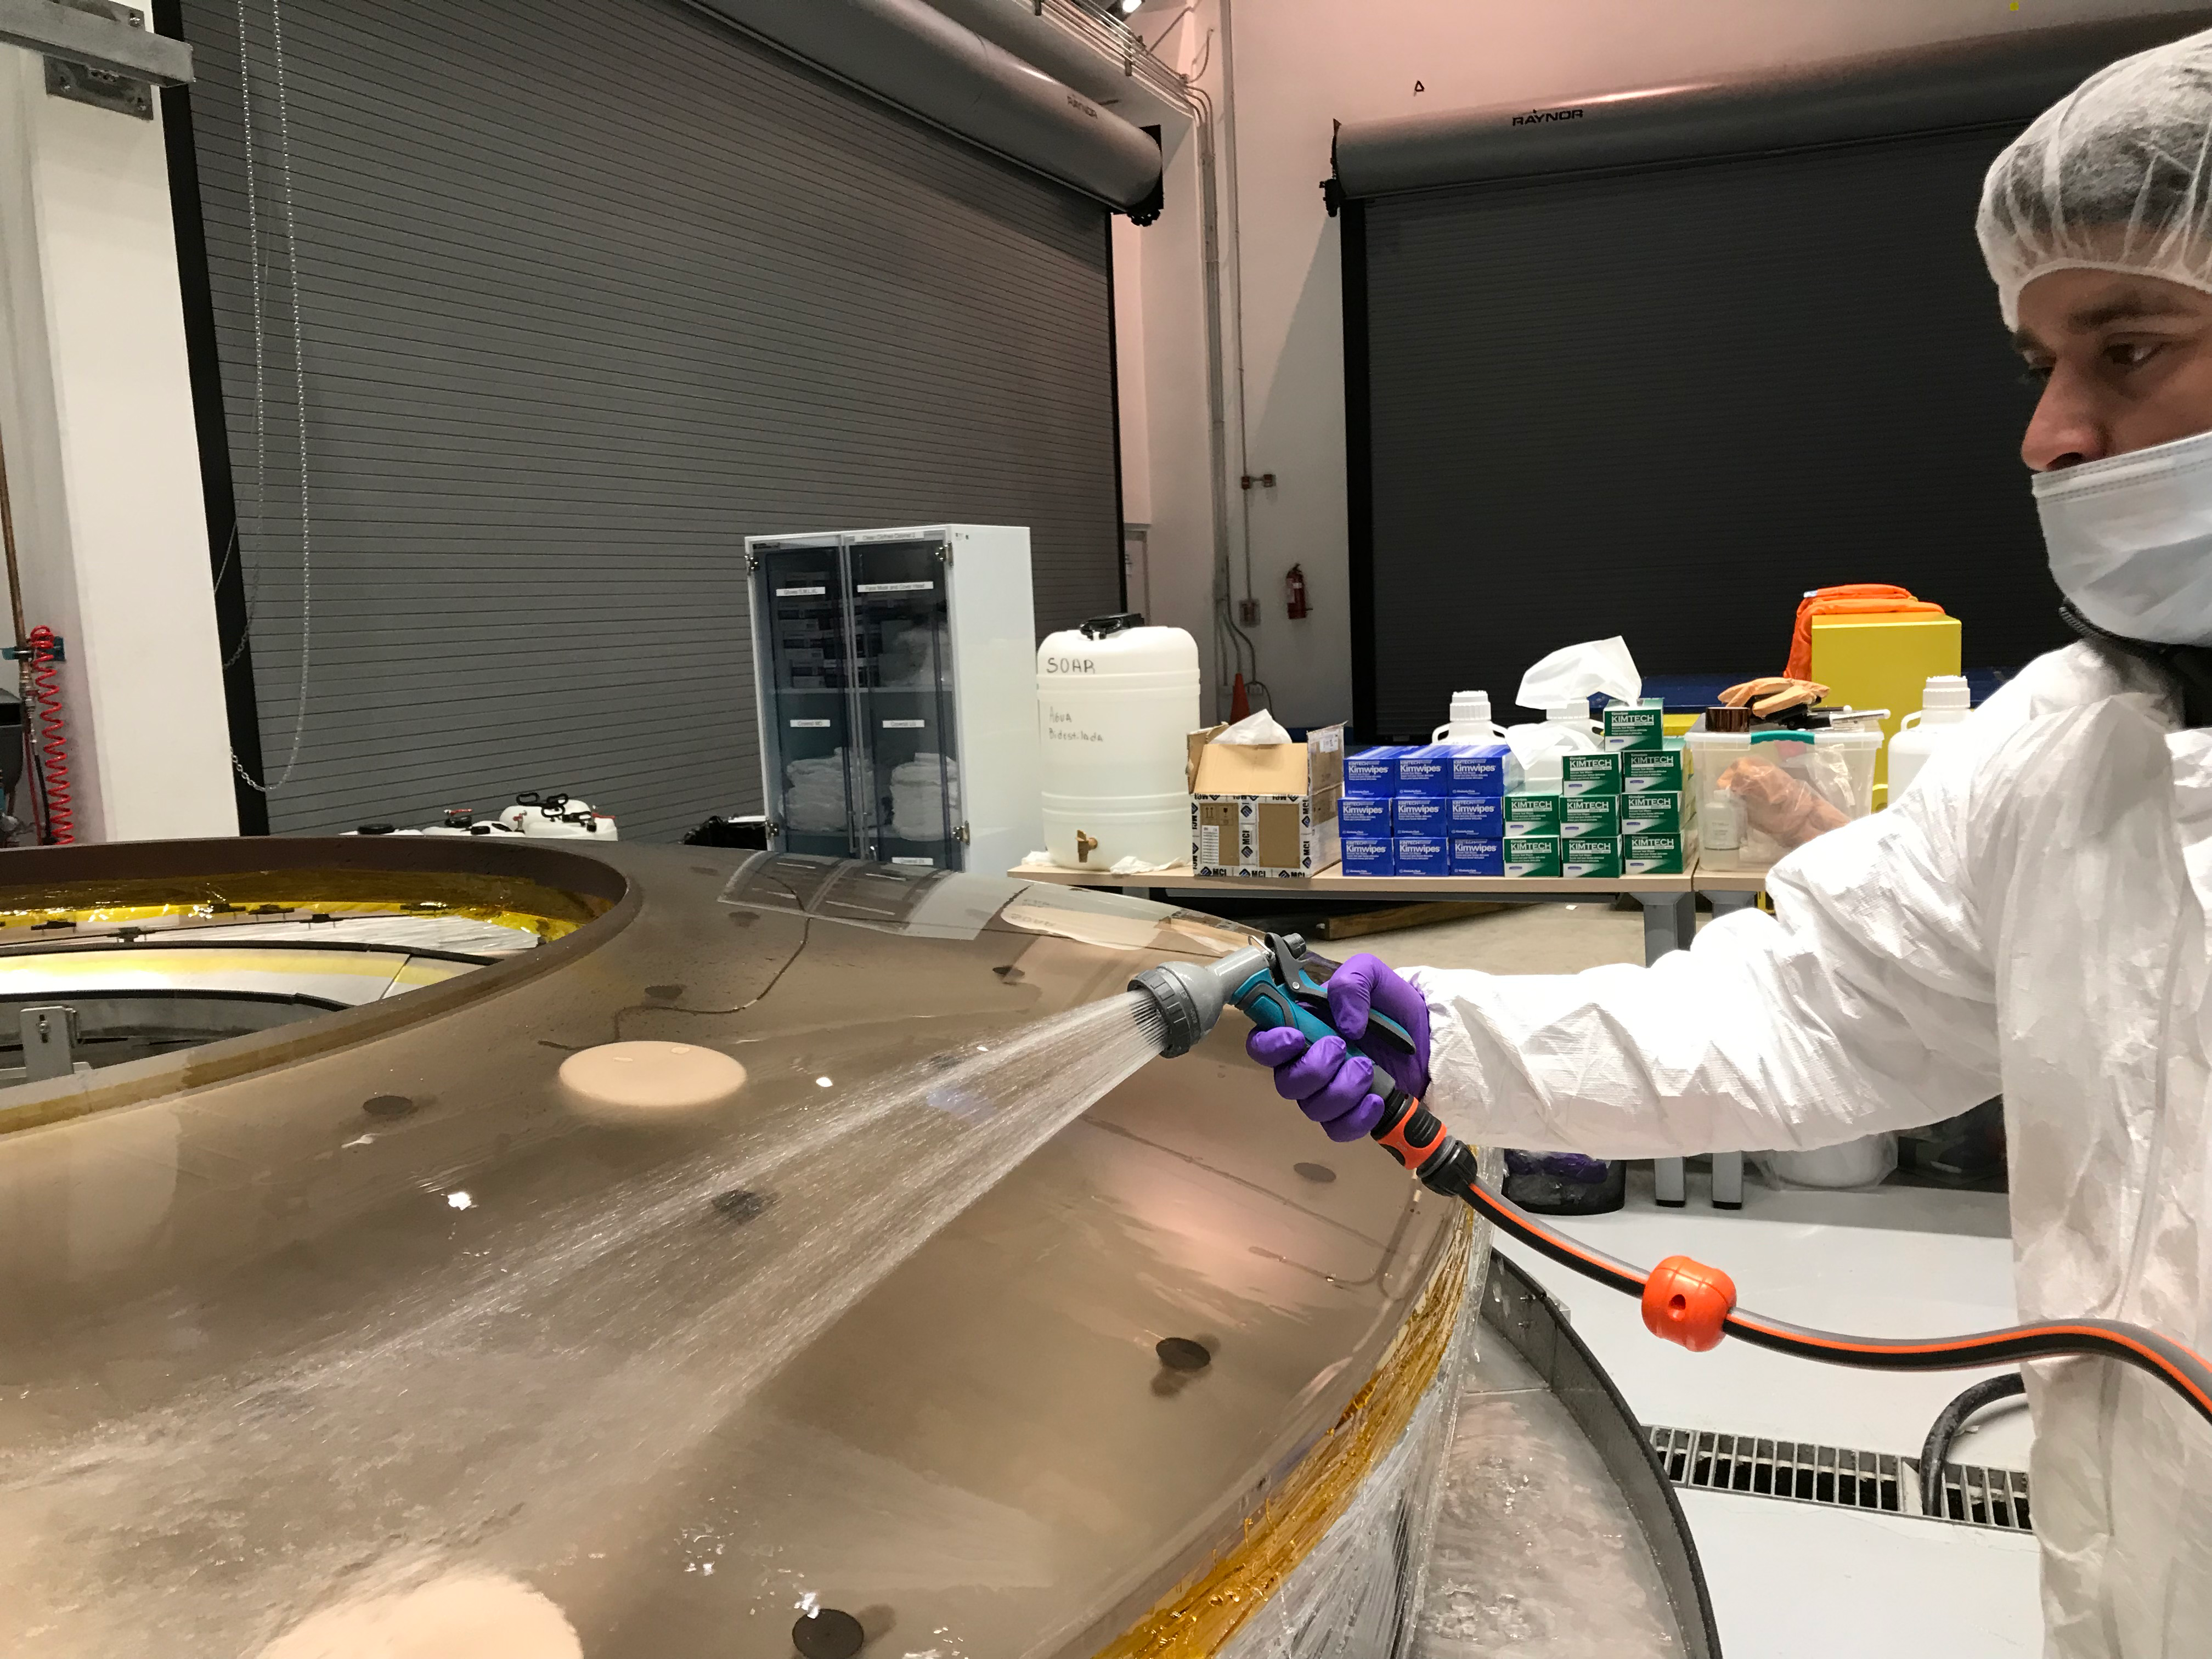

M2 Coating

The LSST Secondary Mirror (M2) was successfully coated with a silver reflective coating at the LSST summit facility building on Cerro Pachón on July 16, 2019.

Credit: Rubin Observatory/NSF/AURA